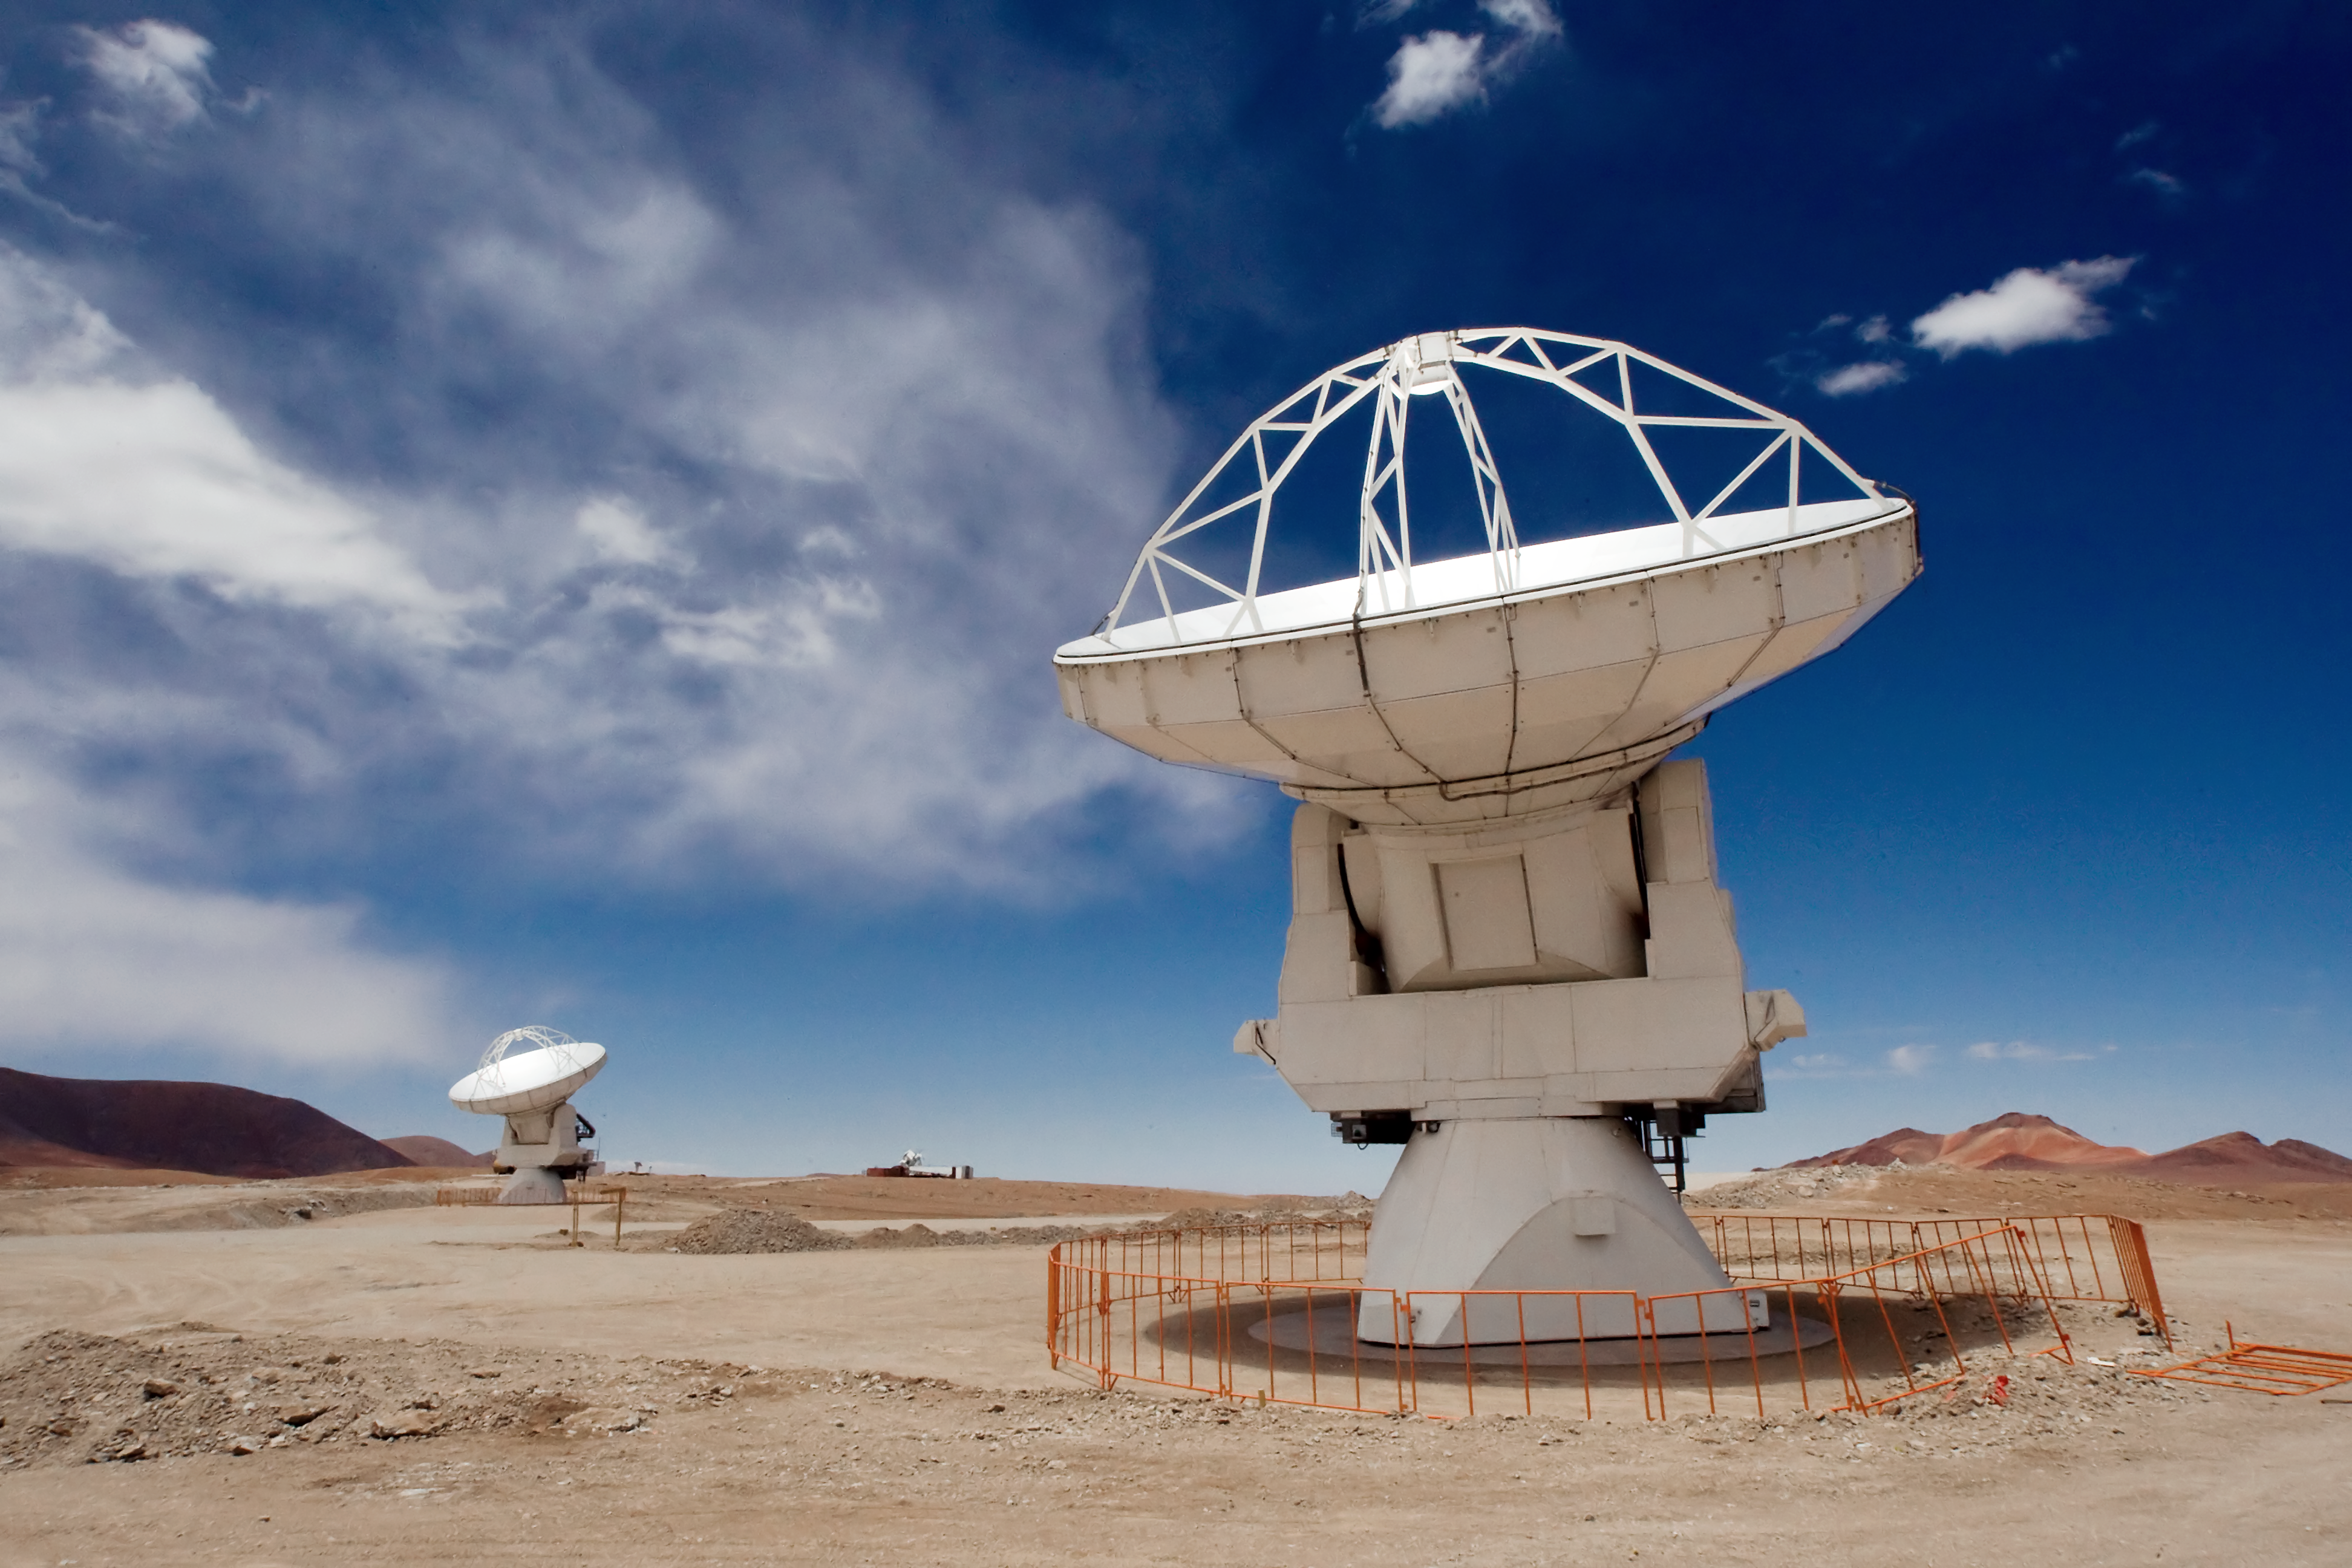

ALMA antennas on Chajnantor

Two of the Atacama Large Millimeter/submillimeter Array (ALMA) 12-metre antennas gaze at the sky at the observatory’s Array Operations Site (AOS), high on the Chajnantor plateau at an altitude of 5000 metres in the Chilean Andes.

Eight antennas have been installed at the AOS since November 2009. More antennas will be installed on the Chajnantor plateau during the next months and beyond, allowing astronomers to start producing early scientific results with the ALMA system around late 2011. After this, the interferometer will steadily grow to reach its full scientific potential, with at least 66 antennas.

ALMA is the largest ground-based astronomy project in existence, and will comprise a giant array of 12-metre submillimetre quality antennas, with baselines of up to about 16 kilometres. An additional, compact array of 7-metre and 12-metre antennas will complement the main array. The ALMA project is an international collaboration between Europe, East Asia and North America in cooperation with the Republic of Chile. ESO is the European partner in ALMA.

Credit: Iztok Bončina/ESO